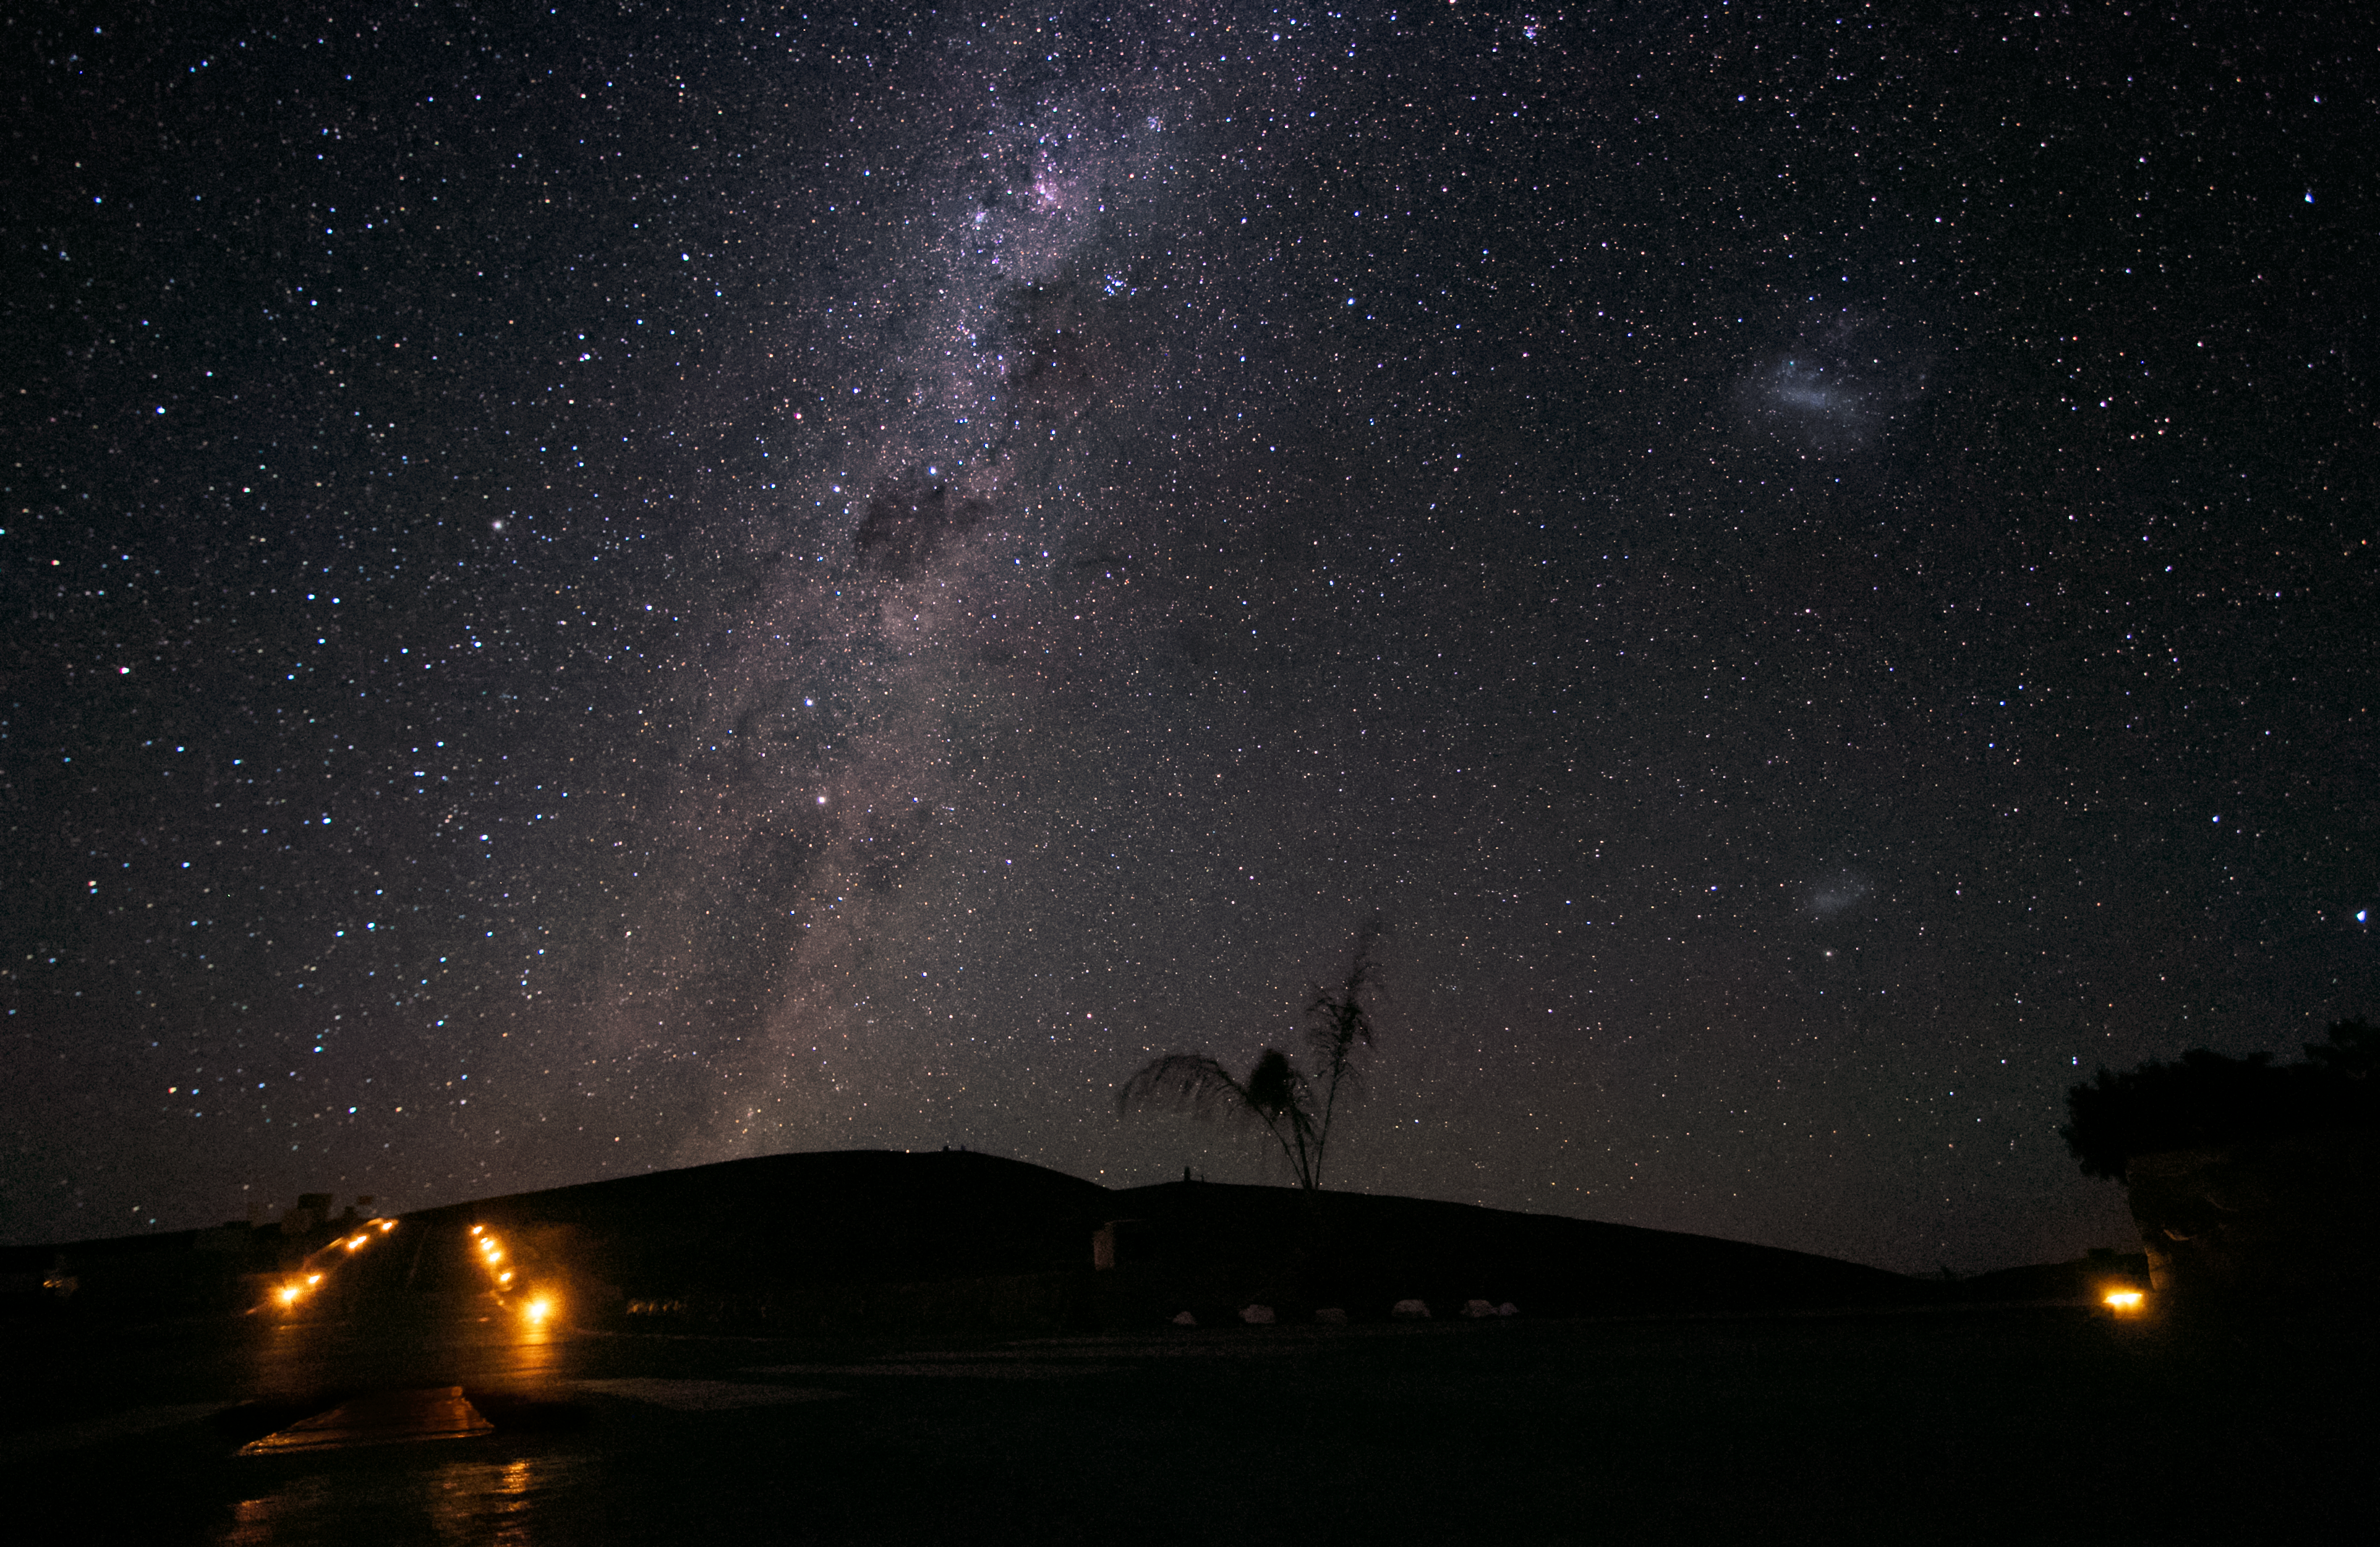

A room with a (very unique) view

Taken near the entrance to Paranal site's Residencia hotel, ESO's motivation behind building advanced telescopes in such remote and challenging locations could not be clearer. The spectacular sky, free from light pollution, reveals the secrets usually hidden in areas populated by humans. The splash of the Milky Way to the left dwarfs the little blotches of the Large and Small Magellanic Clouds to the right. Strict regulations are in place to maintain these conditions, and the lights on the left are needed to mark the sides of the road because cars are not allowed to use their headlights. Palm fronds are not a typical part of the desert skyline, but this particular one was replanted outside after it grew too large to remain inside la Residencia. Unfortunately, the harsh conditions of the Atacama desert proved too much, and it did not survive long.

Credit: H. Sommer/ESO